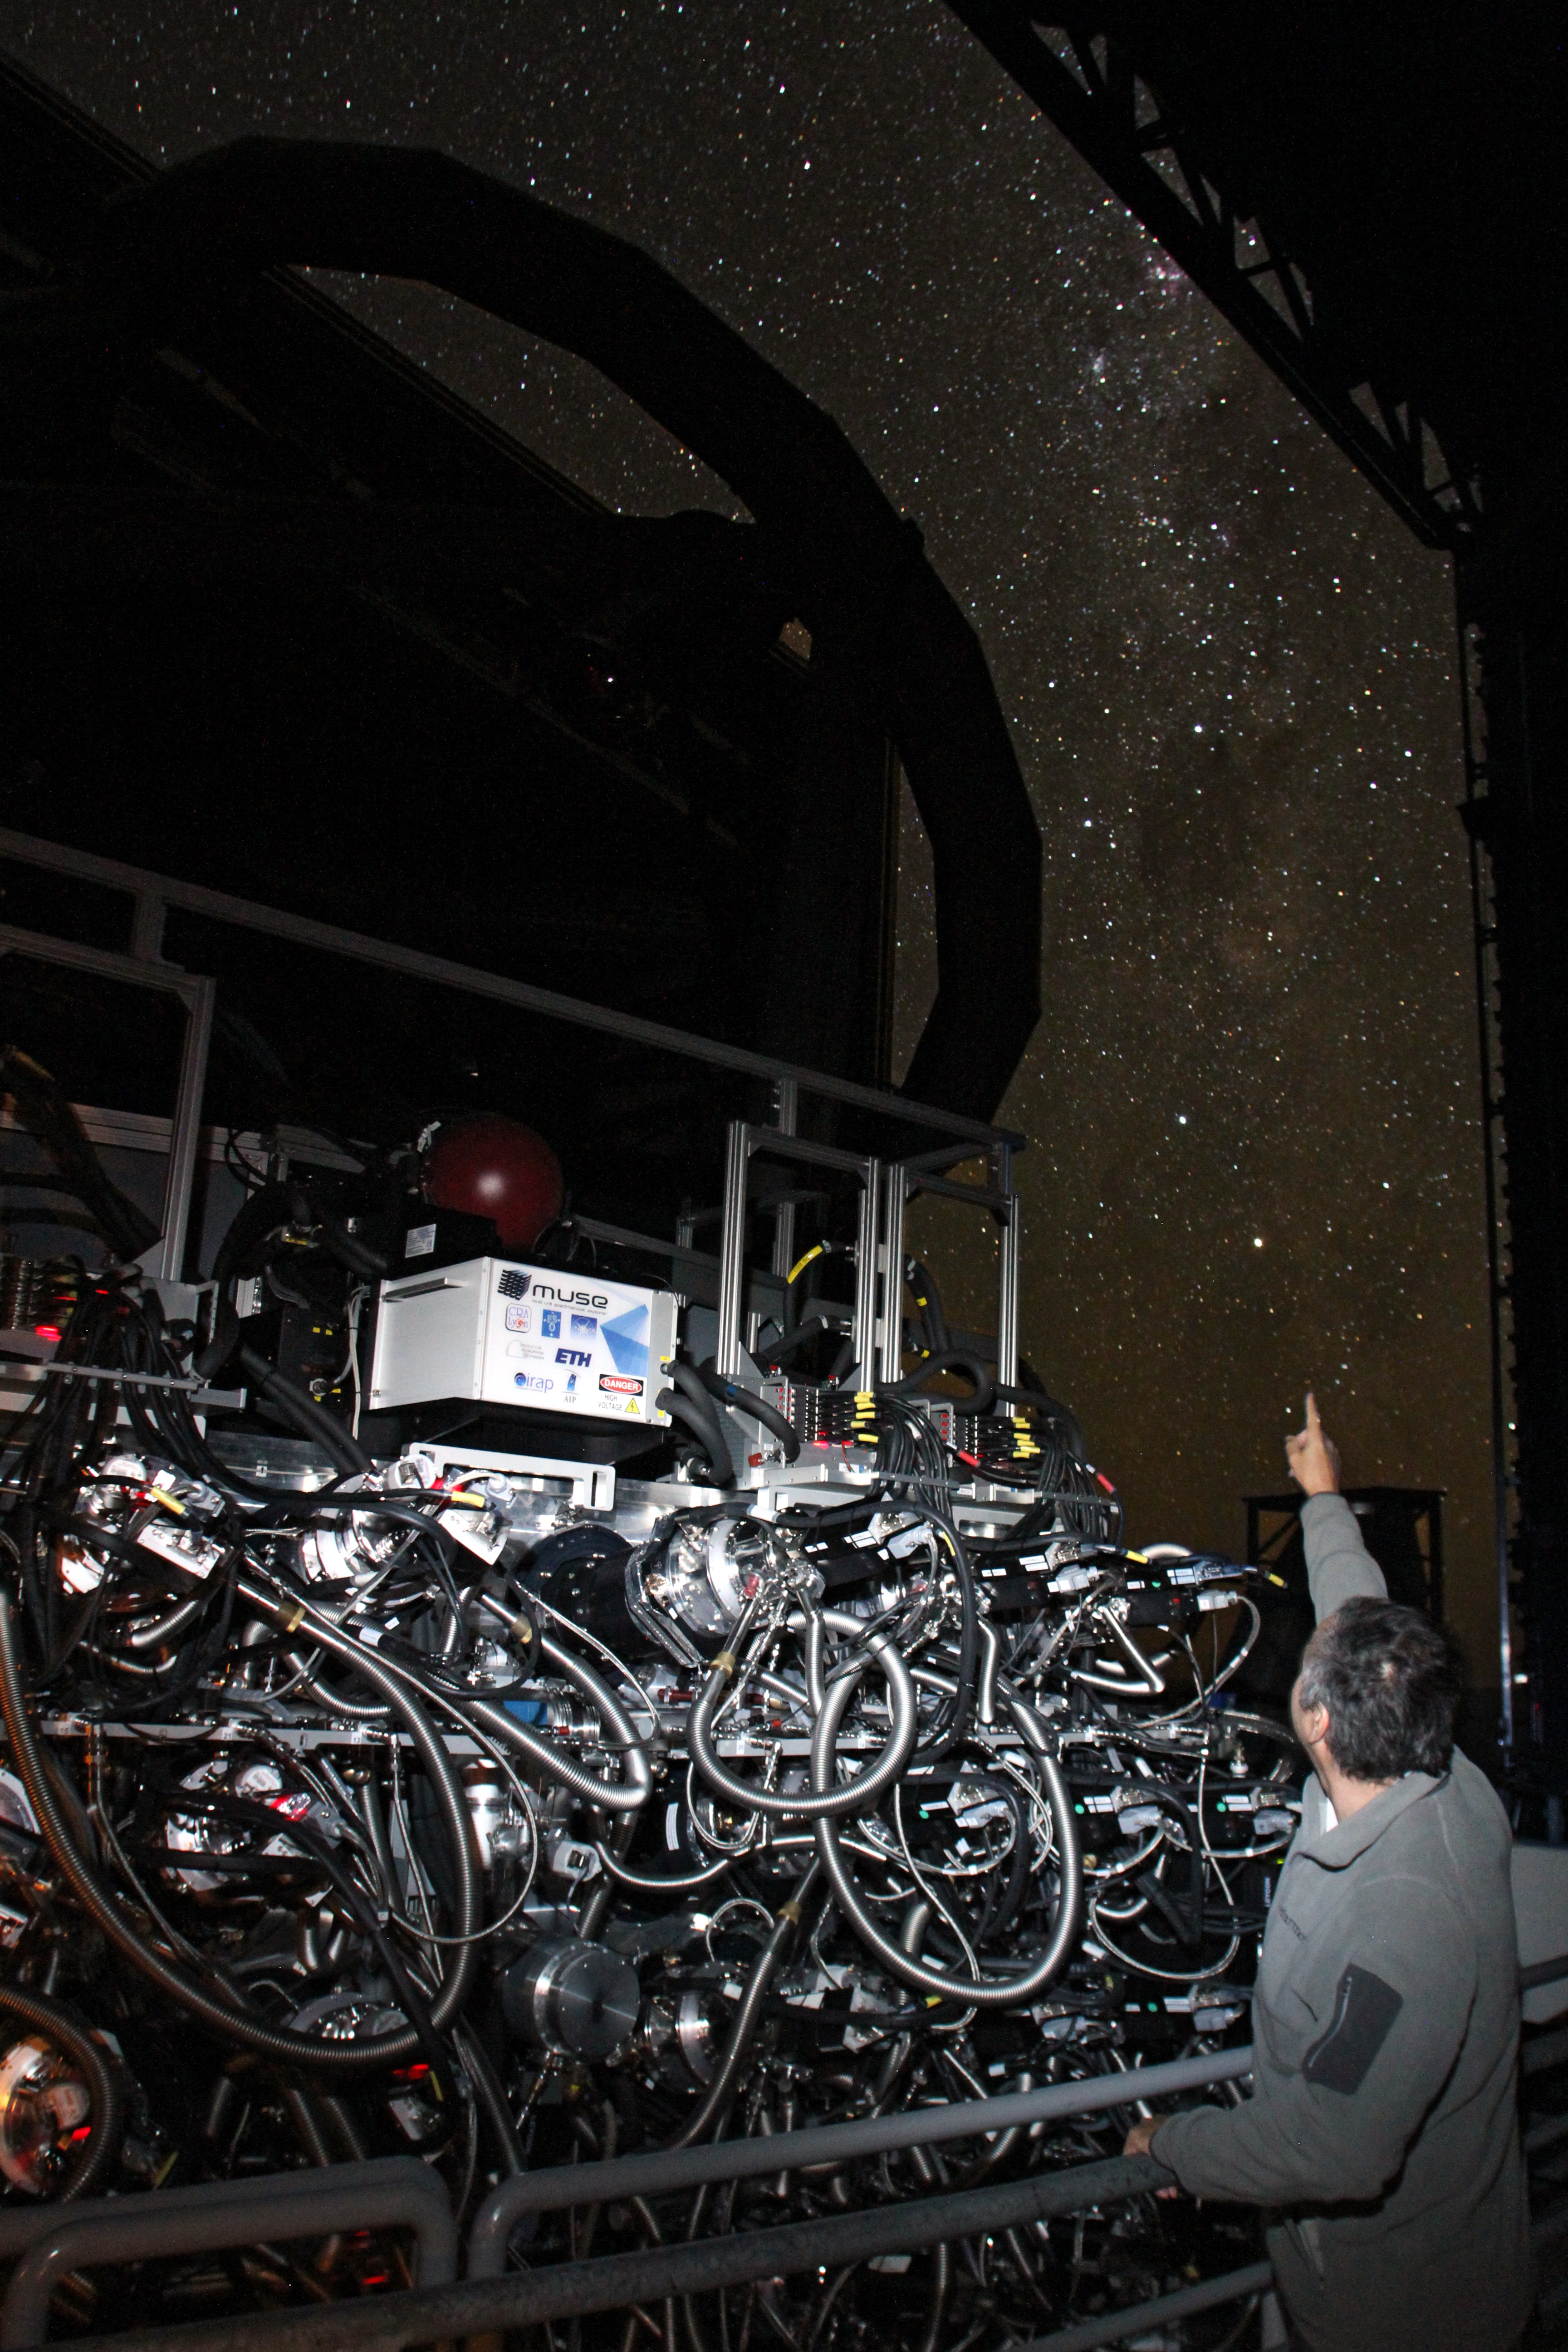

The MUSE instrument at night

This dramatic night time view shows the MUSE instrument in the dome of the VLT Unit Telescope 4. The telescope tube appears at the top of the picture and MUSE is seen glinting in the foreground. The Milky Way shines in through the open doors of the dome.

Credit: ESO/Ghaouti Hansali/Fernando Selman